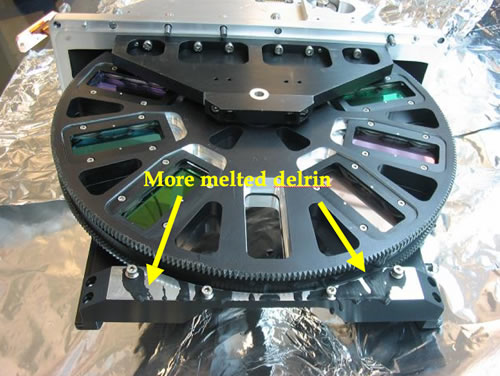

GNIRS damaged

In particular, the delrin plastic spacers used in filter wheels and lens assemblies melted, and will need to be replaced. The filters and possibly some other optics may need to be cleaned or re-polished and re-coated, or replaced if necessary.

Credit: International Gemini Observatory/NOIRLab/NSF/AURA